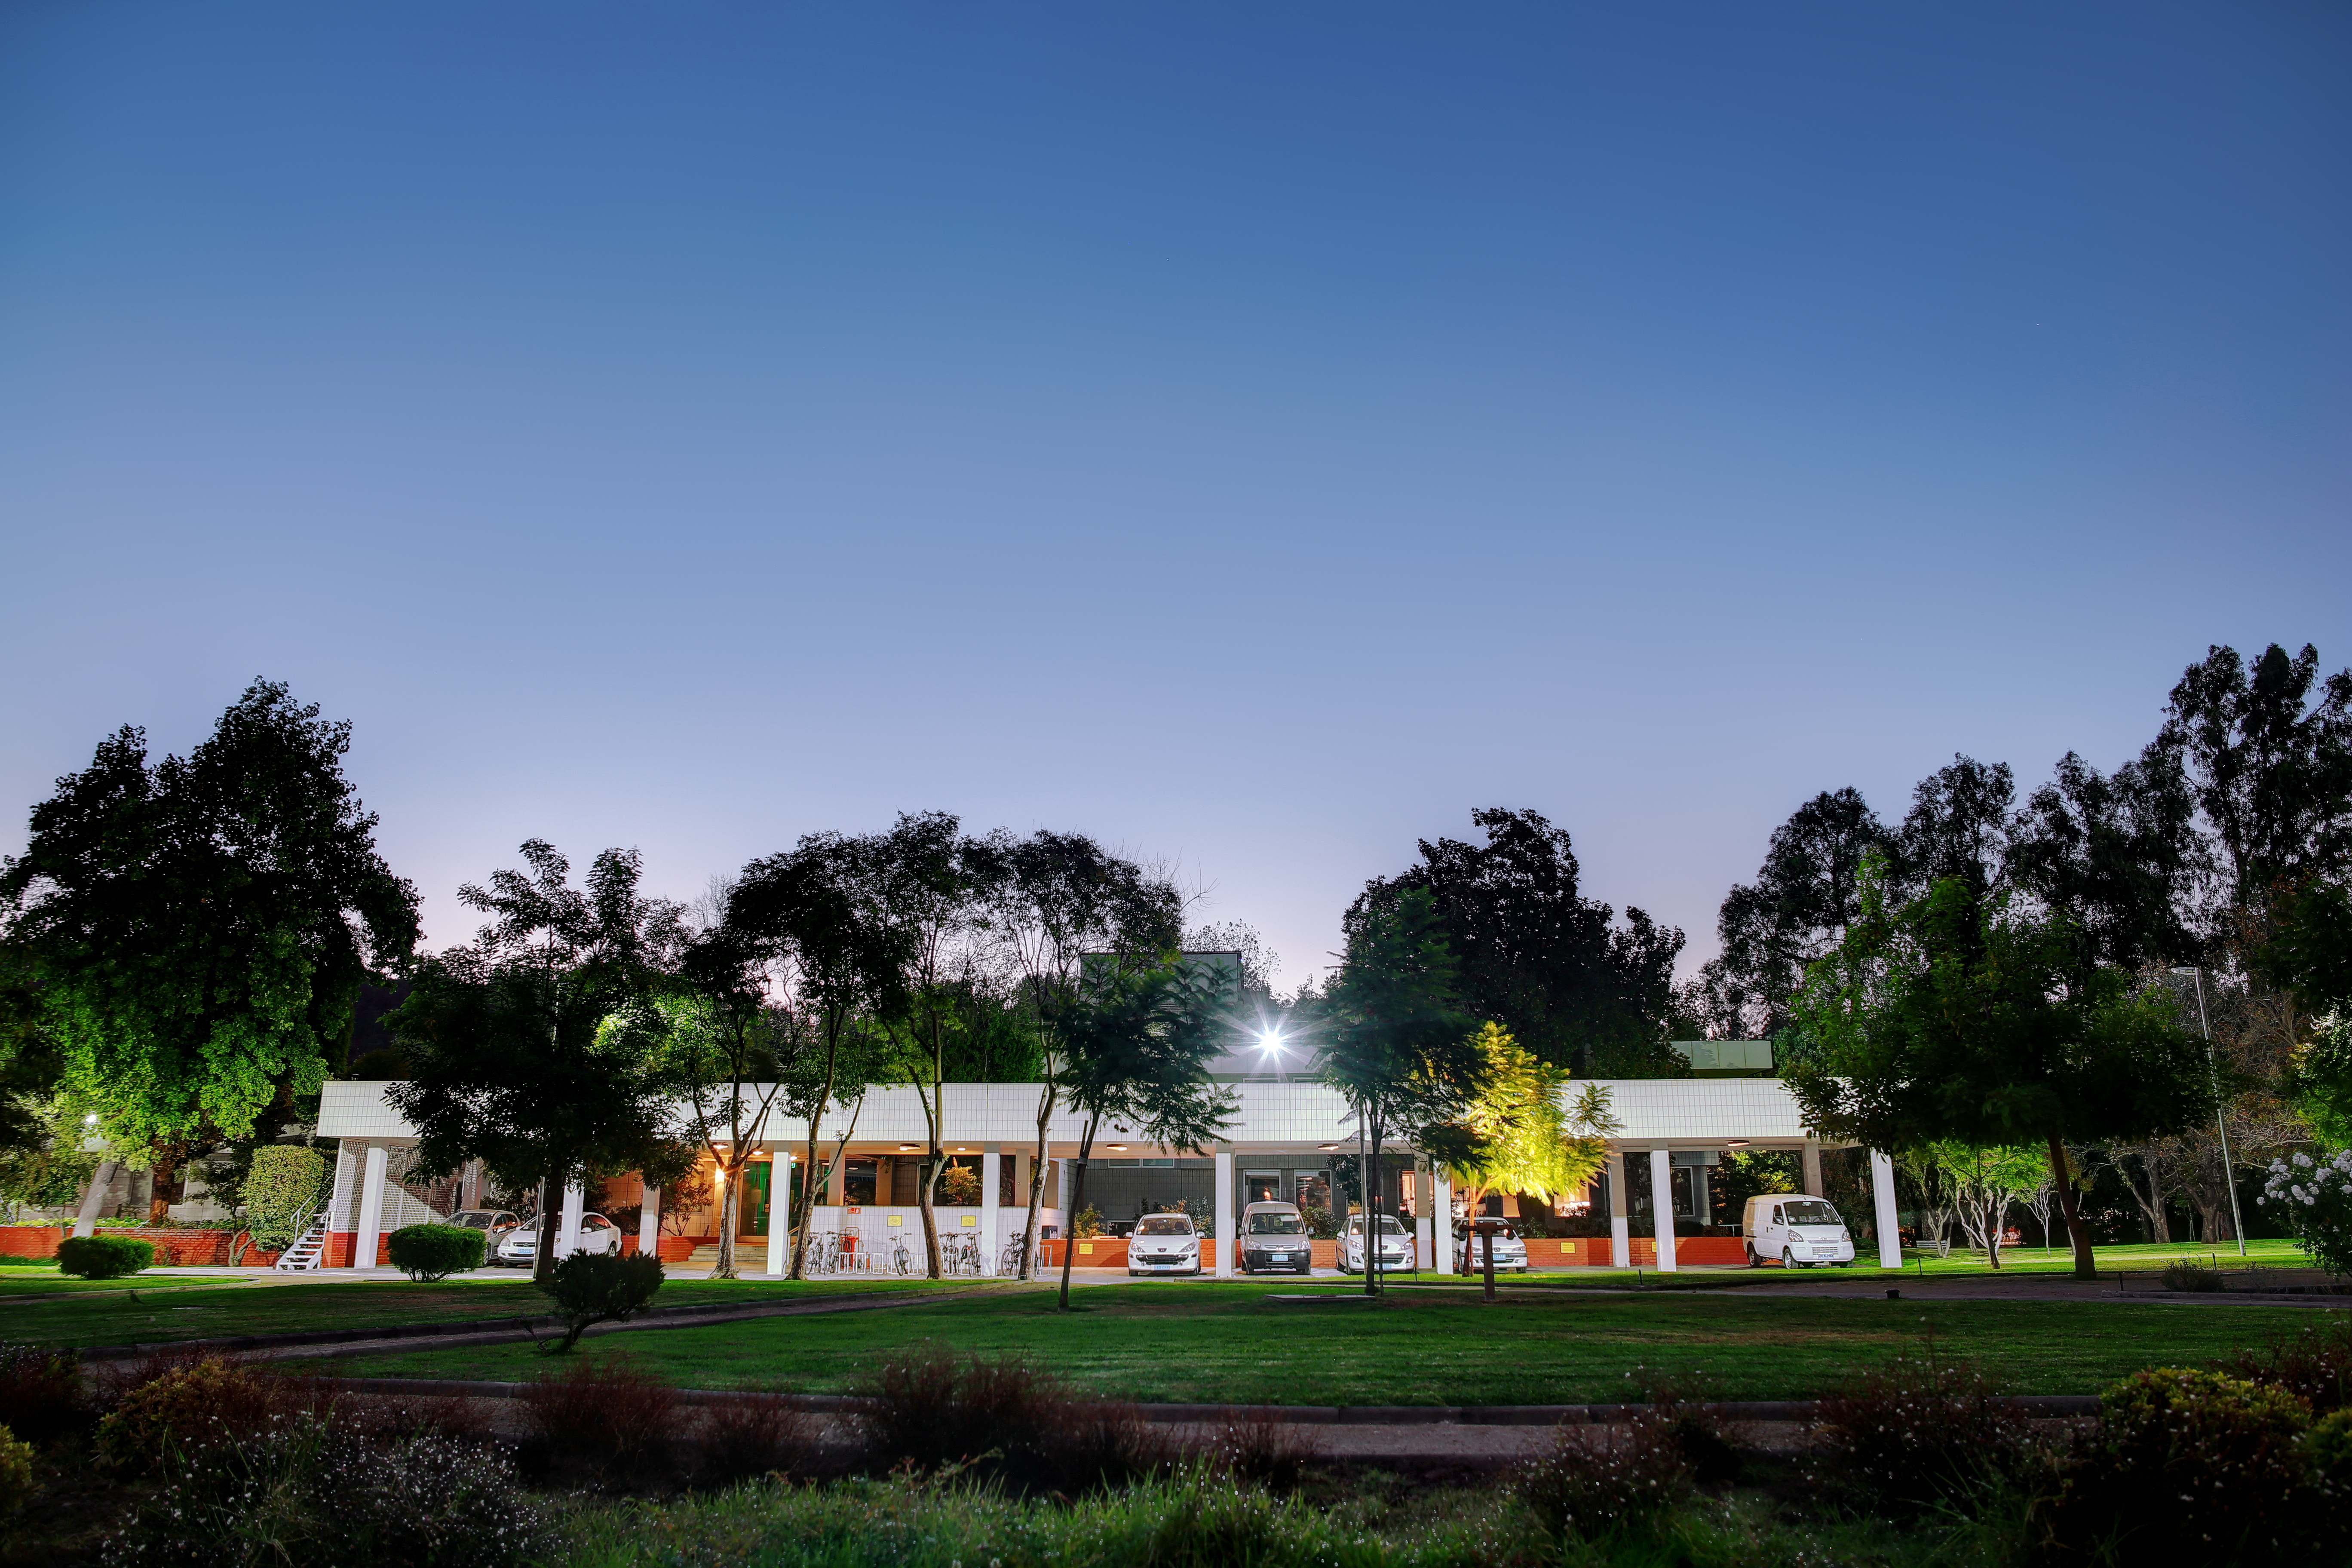

ESO Vitacura main entrance in the evening

An evening shot of the main entrance to the ESO Vitacura offices.

Credit: R. Wesson/ESO